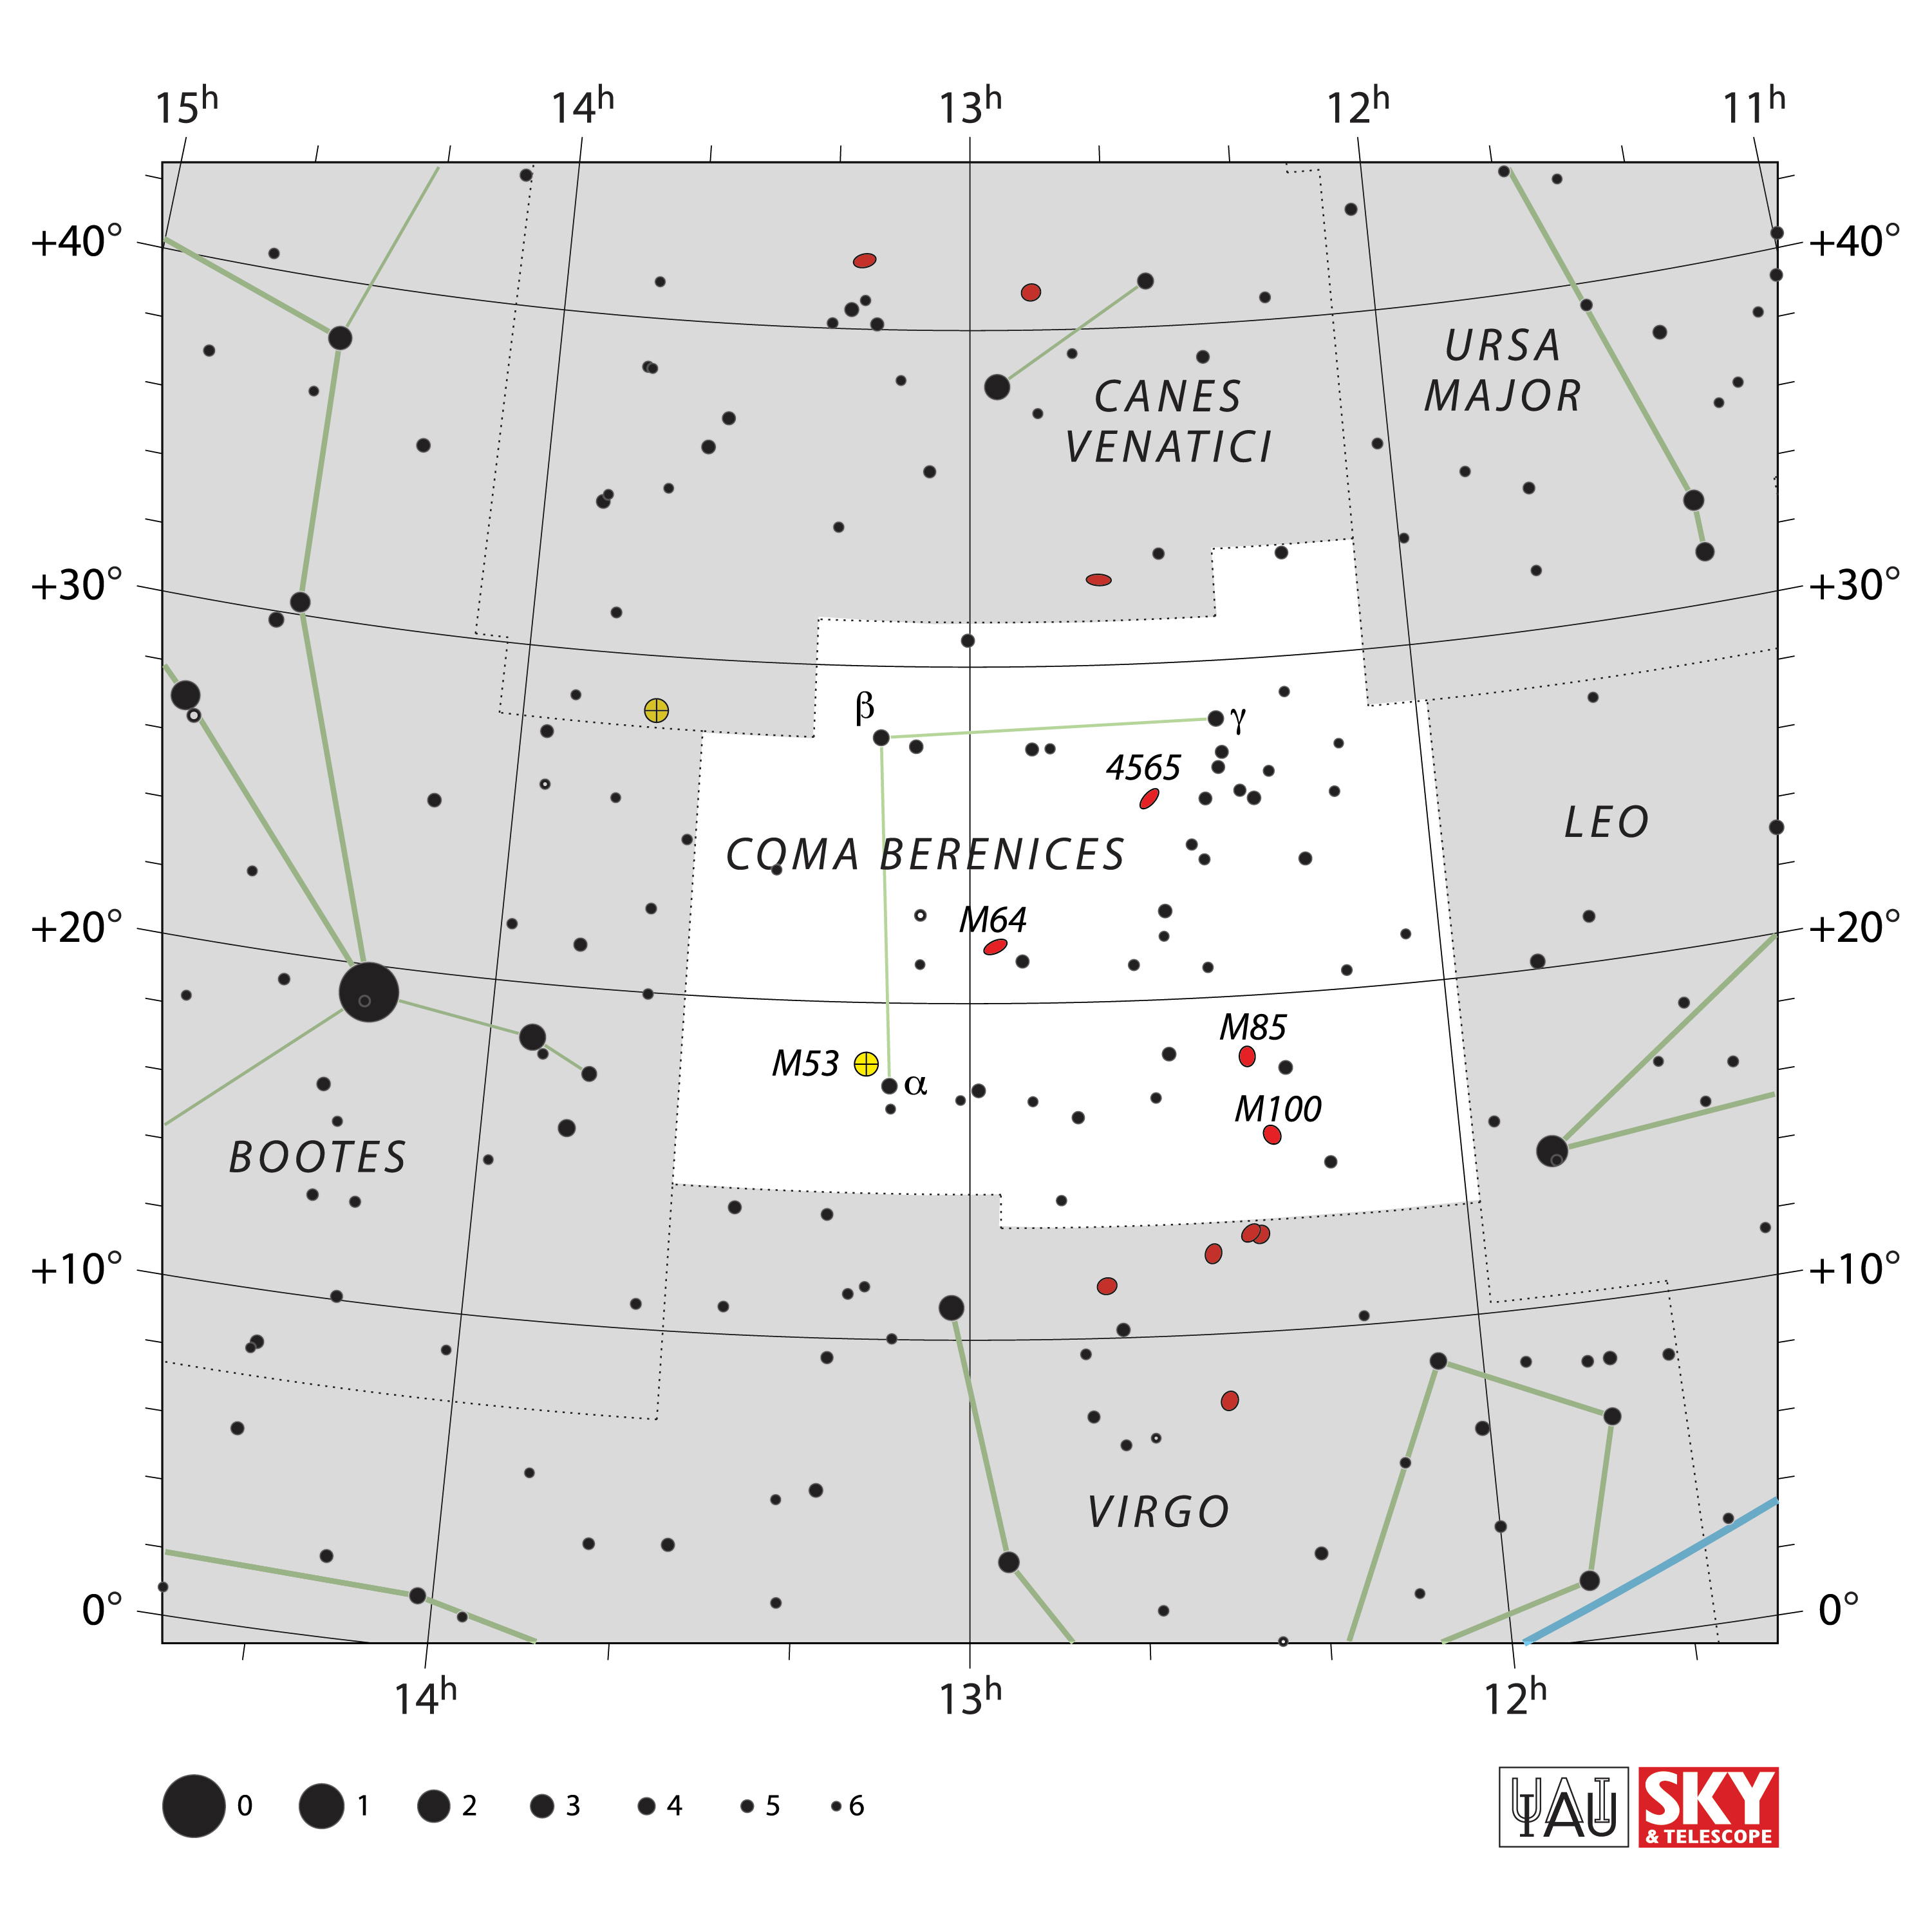

Coma Berenices

Credit: IAU and Sky & Telescope